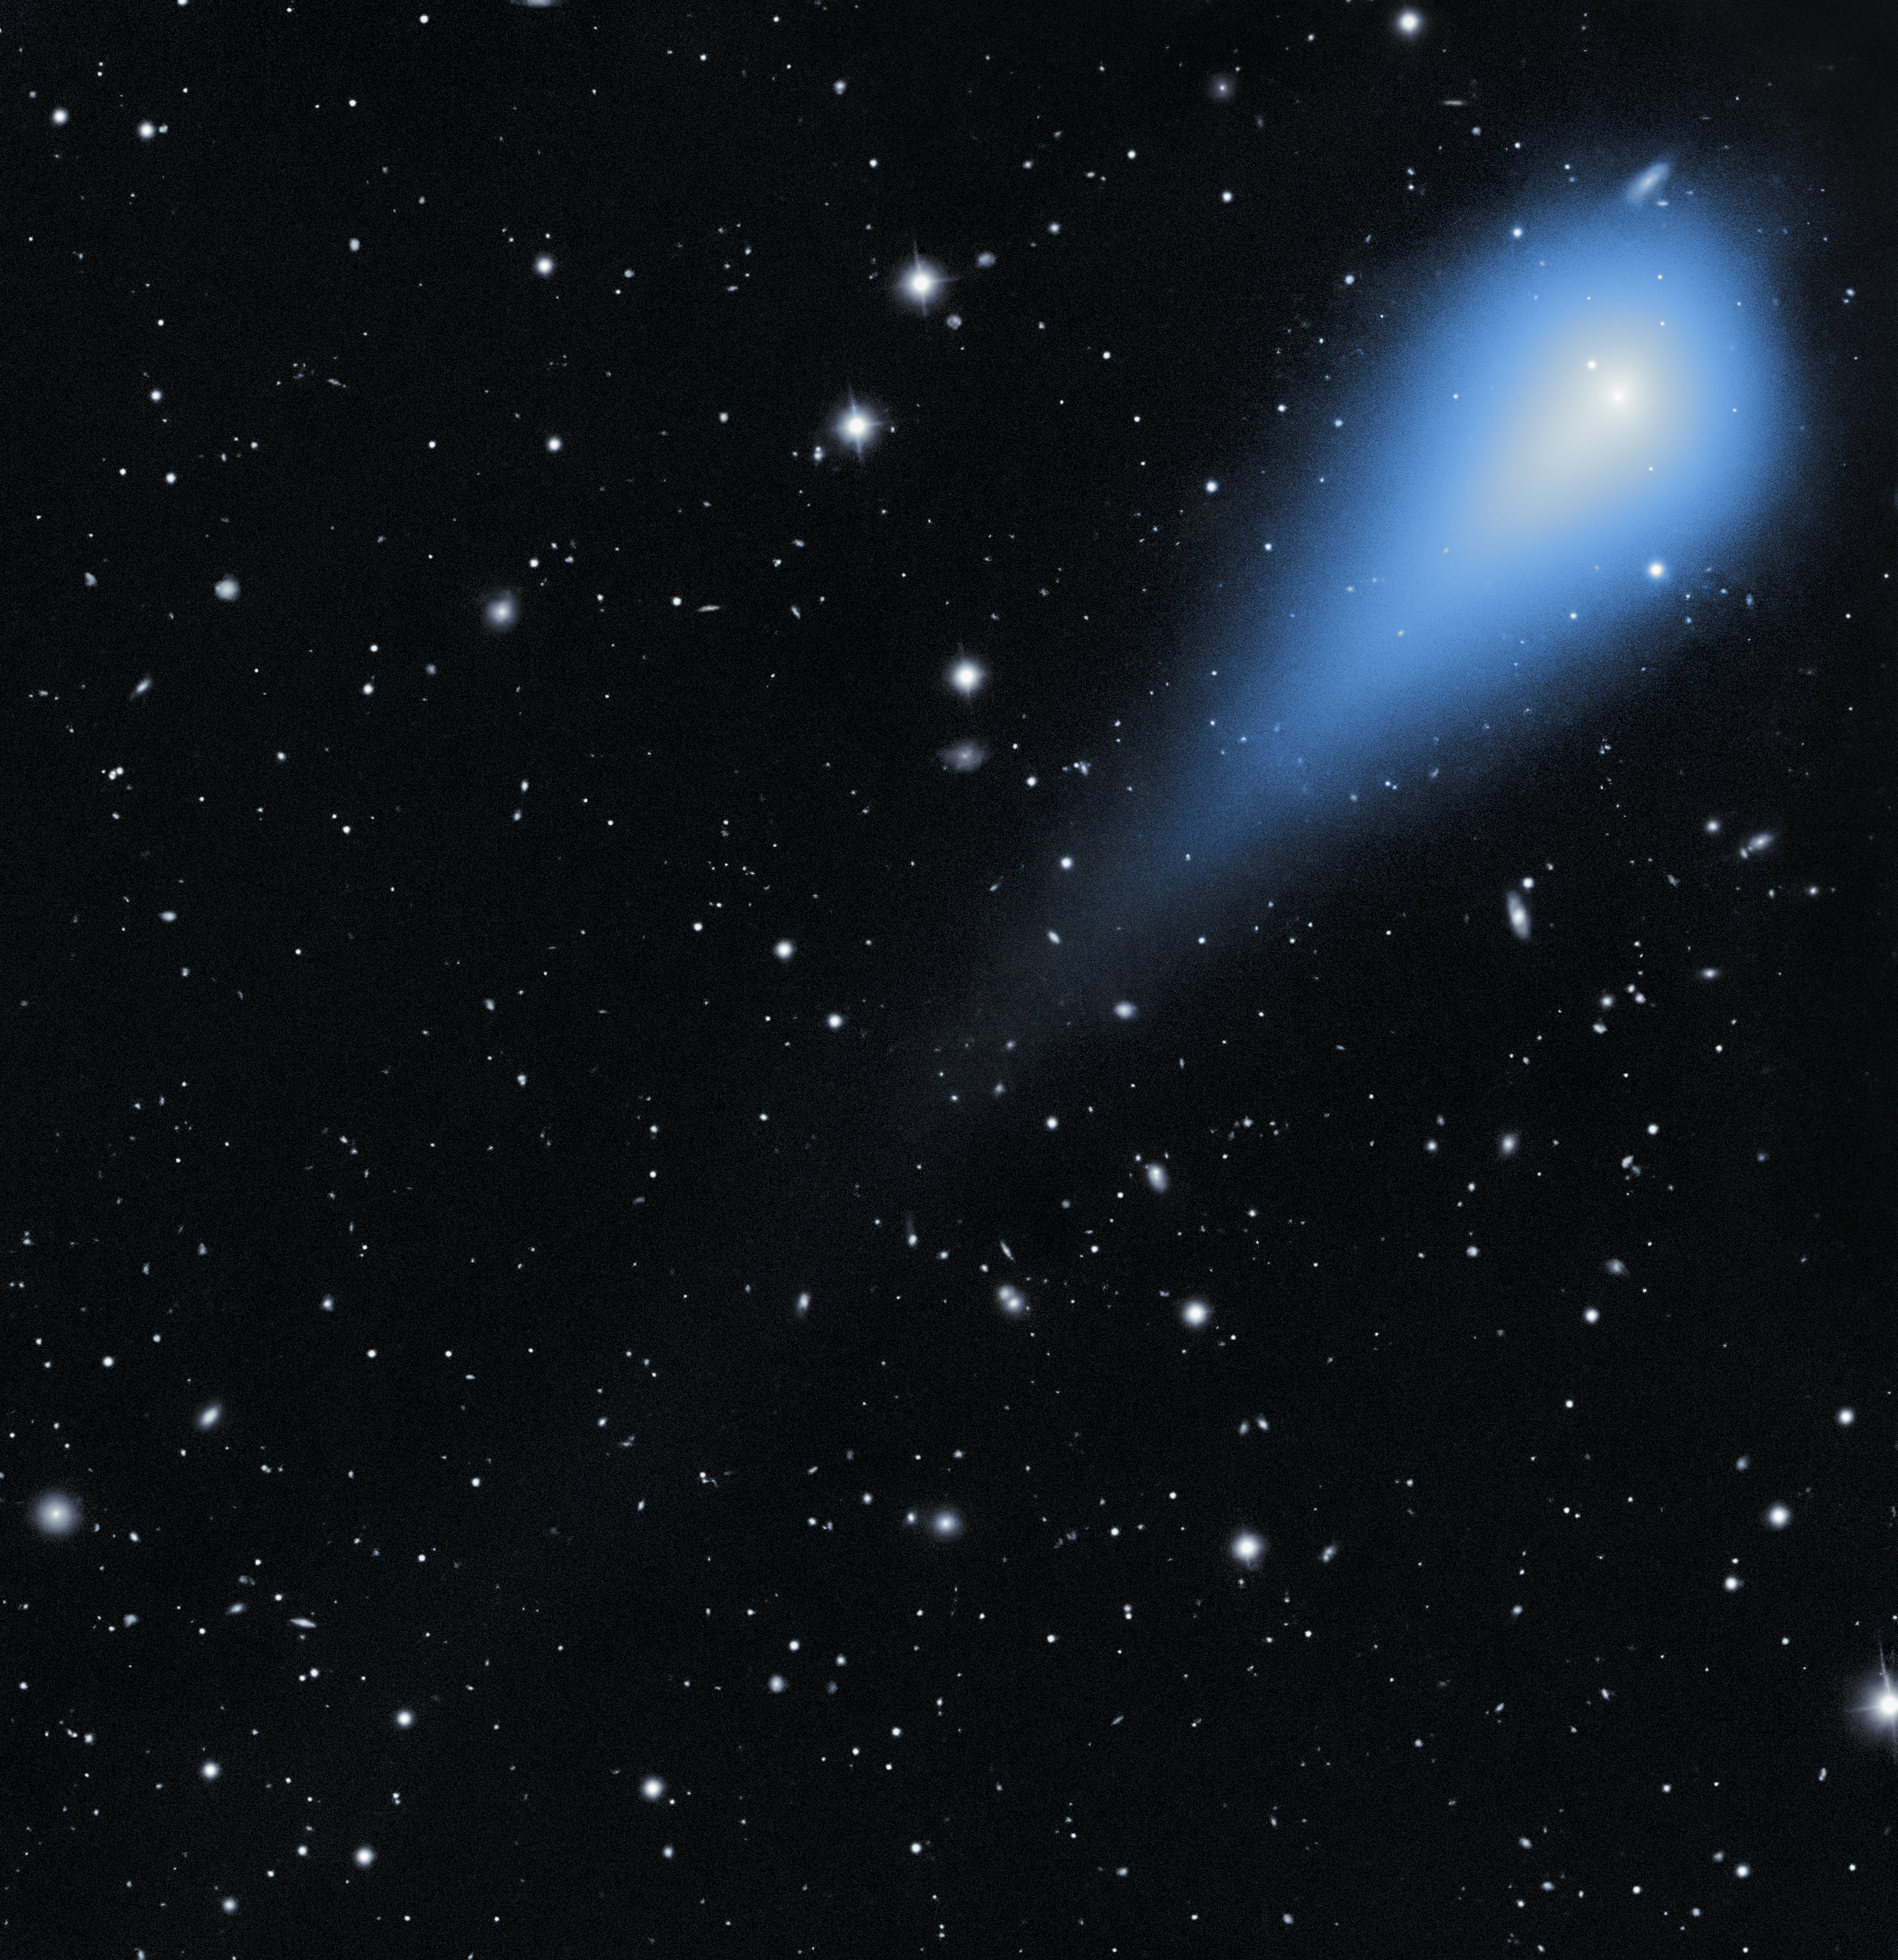

NSF–DOE Rubin Observatory December 2025 Image of Interstellar Traveler

The faint coma and tail glow of comet 3I/ATLAS were captured by NSF–DOE Vera C. Rubin Observatory, jointly funded by the U.S. National Science Foundation (NSF) and the U.S. Department of Energy's Office of Science (DOE/SC), on 19 December 2025. Comet 3I/ATLAS is only the third known visitor from another star system to pass through our Solar System. The comet reappeared from behind the Sun in November 2025 after spending several weeks out of view from Earth. By the time of this observation, the object was at its closest point to Earth on its outward journey toward interstellar space. Rubin incidentally imaged this object months earlier during testing activities, before it was identified as an interstellar comet.

What makes this NOIRLab Image of the Week special is the amount of detail captured in a single 30-second exposure. Usually, revealing the faint glow of a comet’s tail requires a much longer exposure — one that would show the background stars and galaxies as blurry streaks. But Rubin’s light-collecting power and highly sensitive LSST Camera capture the comet’s delicate tail in just 30 seconds while keeping the distant background objects crisp and clear.

Objects like 3I/ATLAS are rare and scientifically valuable. Unlike the common comets and asteroids that formed alongside our Sun, interstellar objects were formed in other planetary systems. At some point in their distant past, they were ejected from their home systems by gravitational interactions. After being cast out, these objects travel through interstellar space, occasionally passing through another planetary system like our own. When they appear in our neighborhood, they give scientists a rare opportunity to study material formed around other stars — assuming we can catch a glimpse of them while they’re close by.

This is where Rubin Observatory shines. Unlike telescopes that focus on individual targets or small regions of space, Rubin is a survey telescope that repeatedly scans large portions of the sky. With its extremely wide field of view and ability to detect very faint light sources, Rubin catches dim, moving objects that might otherwise go unnoticed. Additionally, Rubin sends out an alert for every change it detects, so scientists can be on the lookout for unusual objects moving through our Solar System.

With Rubin data, researchers expect to discover many more interstellar visitors passing through our neighborhood, each carrying clues about the processes that shape planets and small bodies around other stars. Studying these objects in greater numbers will help scientists better understand how planetary systems, including our own, form and evolve.

Credit: NSF–DOE Vera C. Rubin Observatory/NOIRLab/SLAC/AURA Acknowledgement: C. O. Chandler (University of Washington)